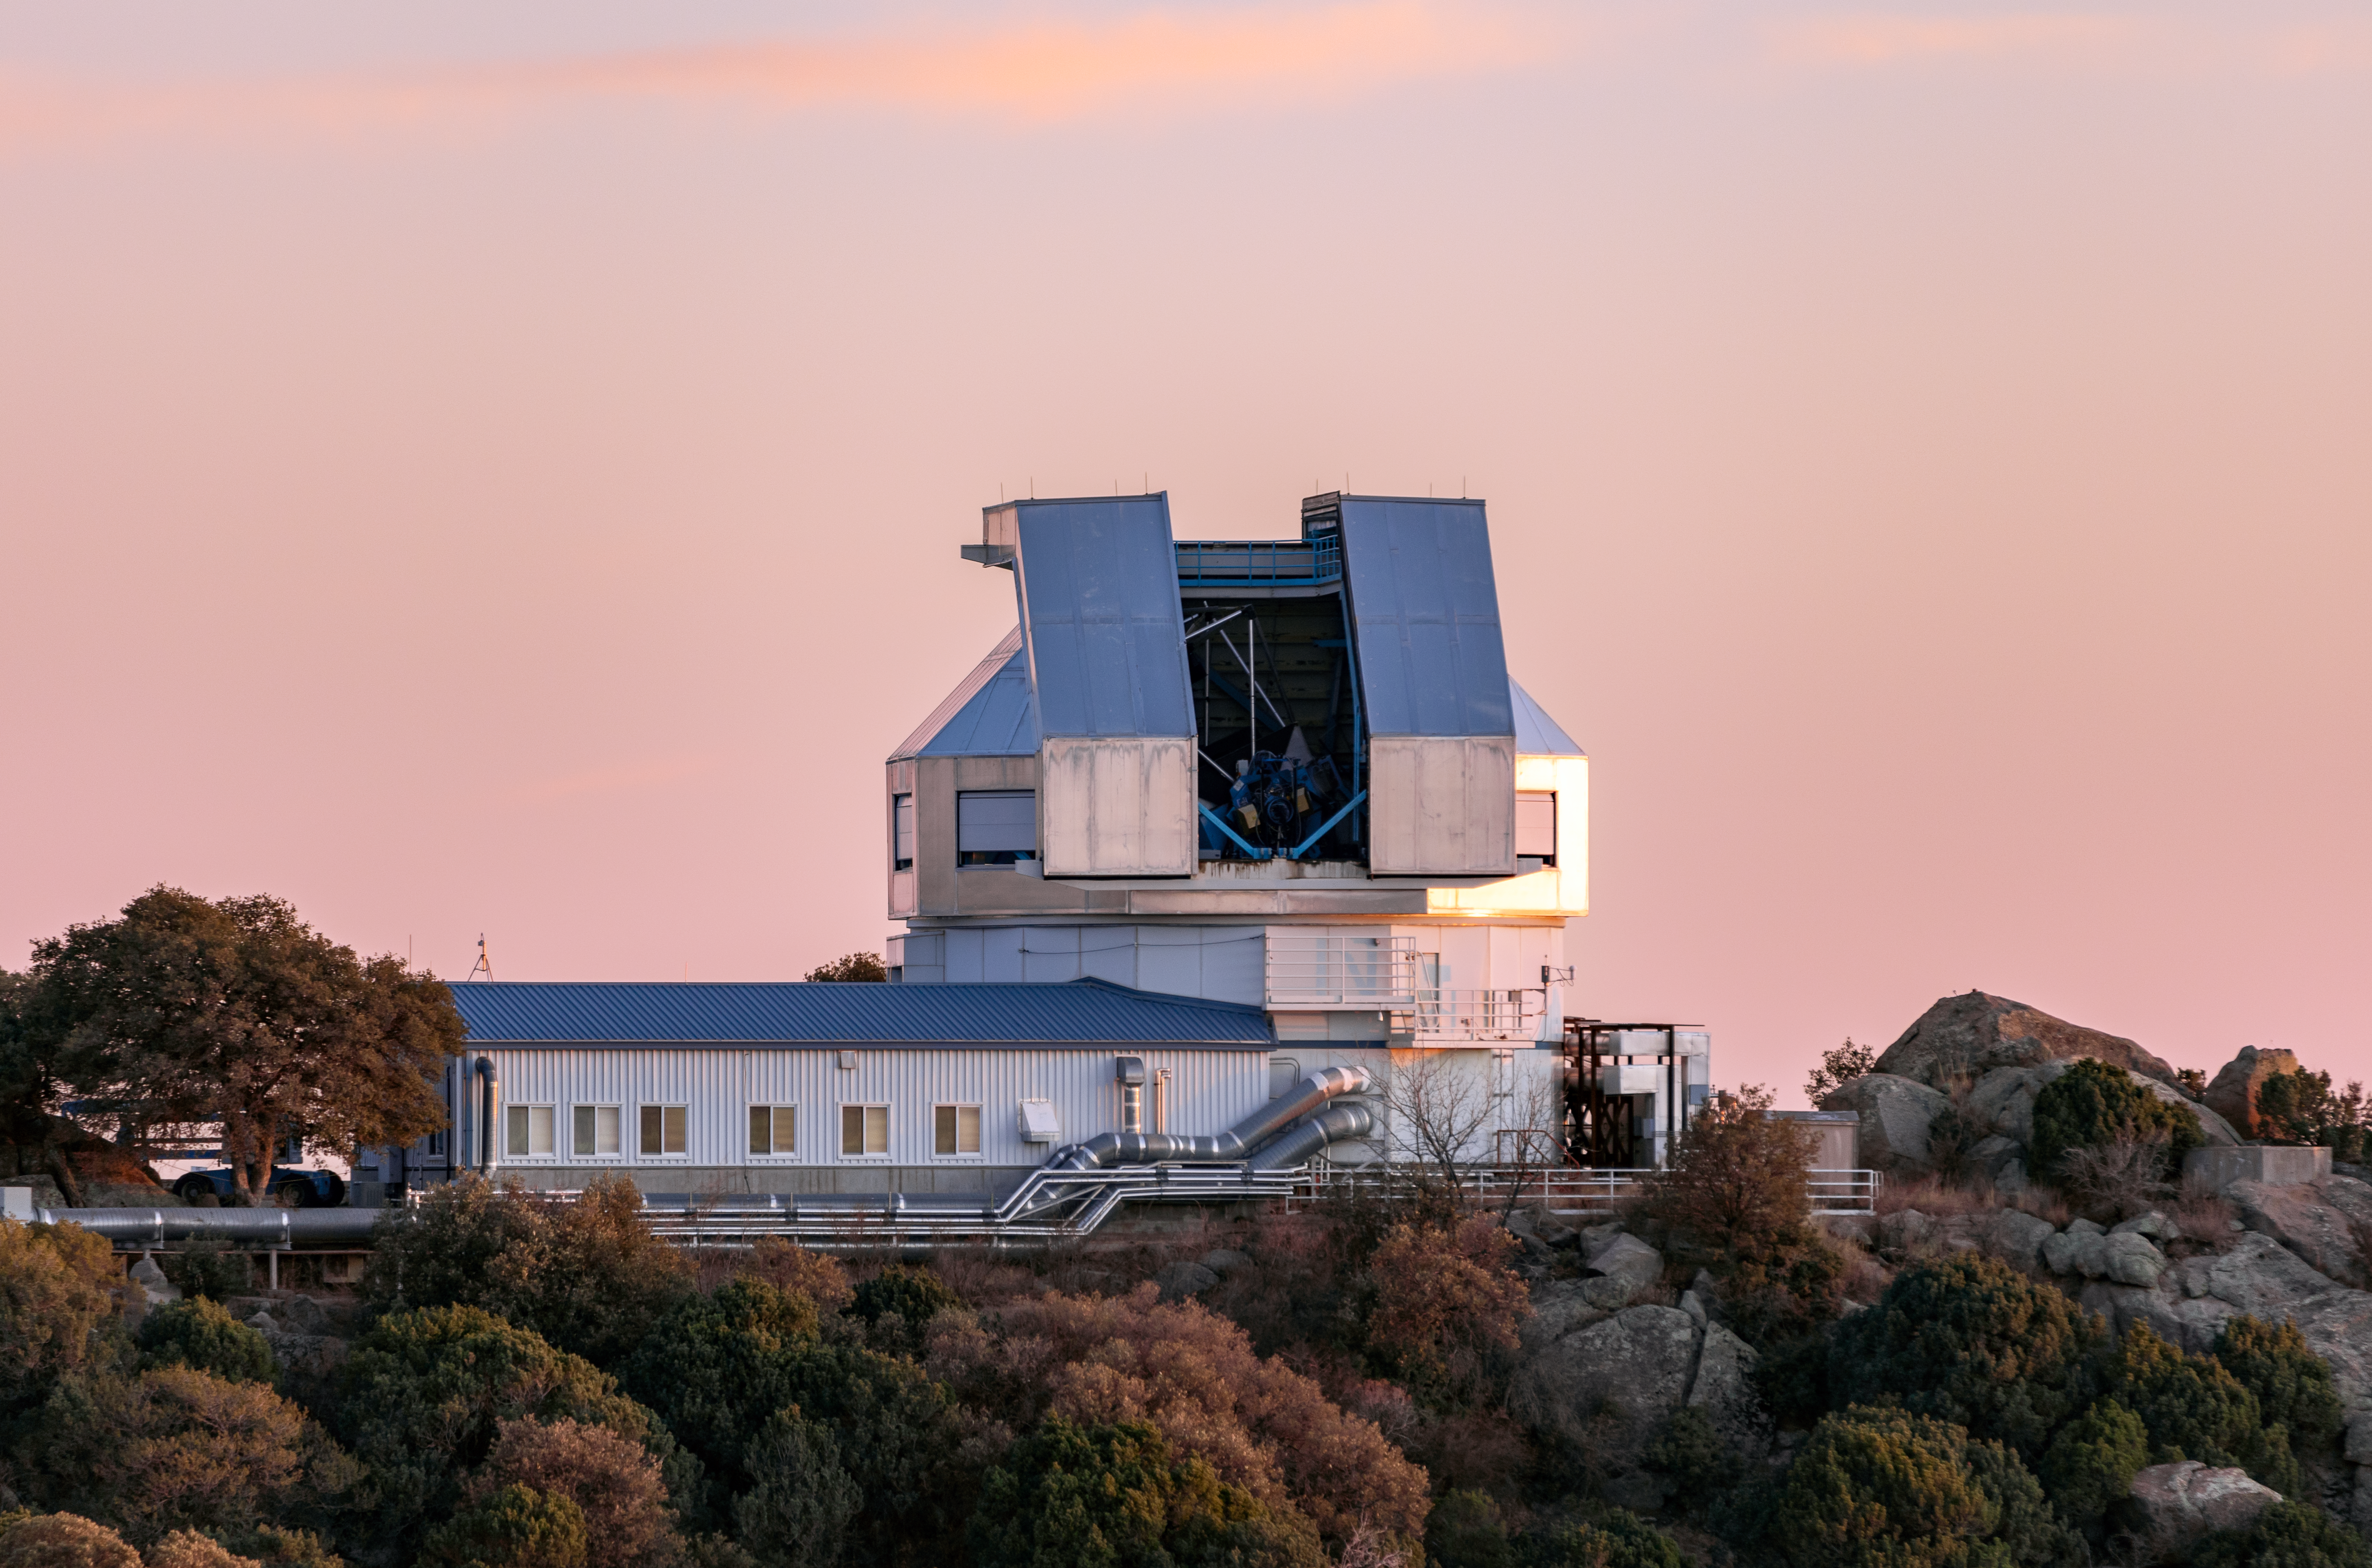

WIYN 3.5-meter Telescope

The WIYN 3.5-meter Telescope, located at the U.S. National Science Foundation Kitt Peak National Observatory, a Program of NSF NOIRLab.

Credit: KPNO/NOIRLab/NSF/AURA